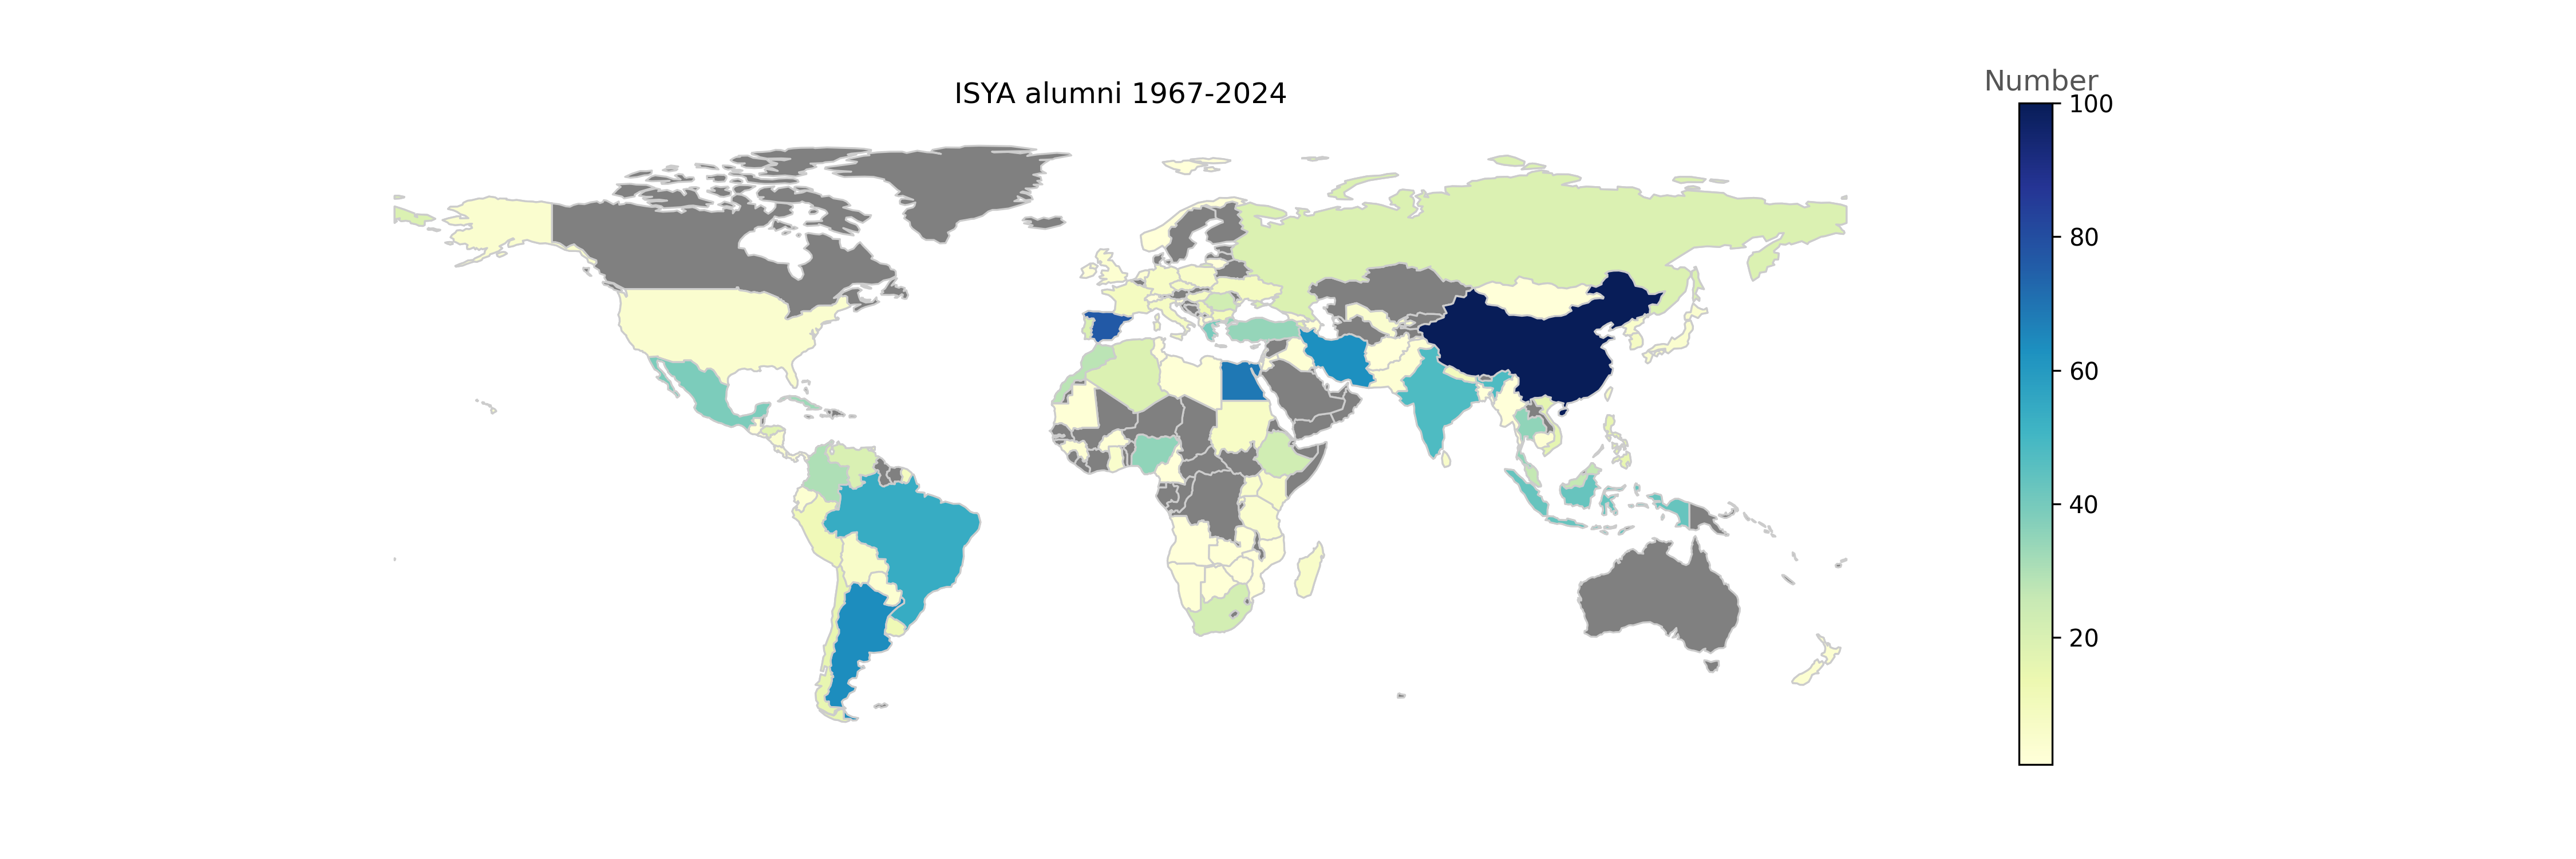

ISYA Students 2024

ISYA Students 2024

Credit: IAU